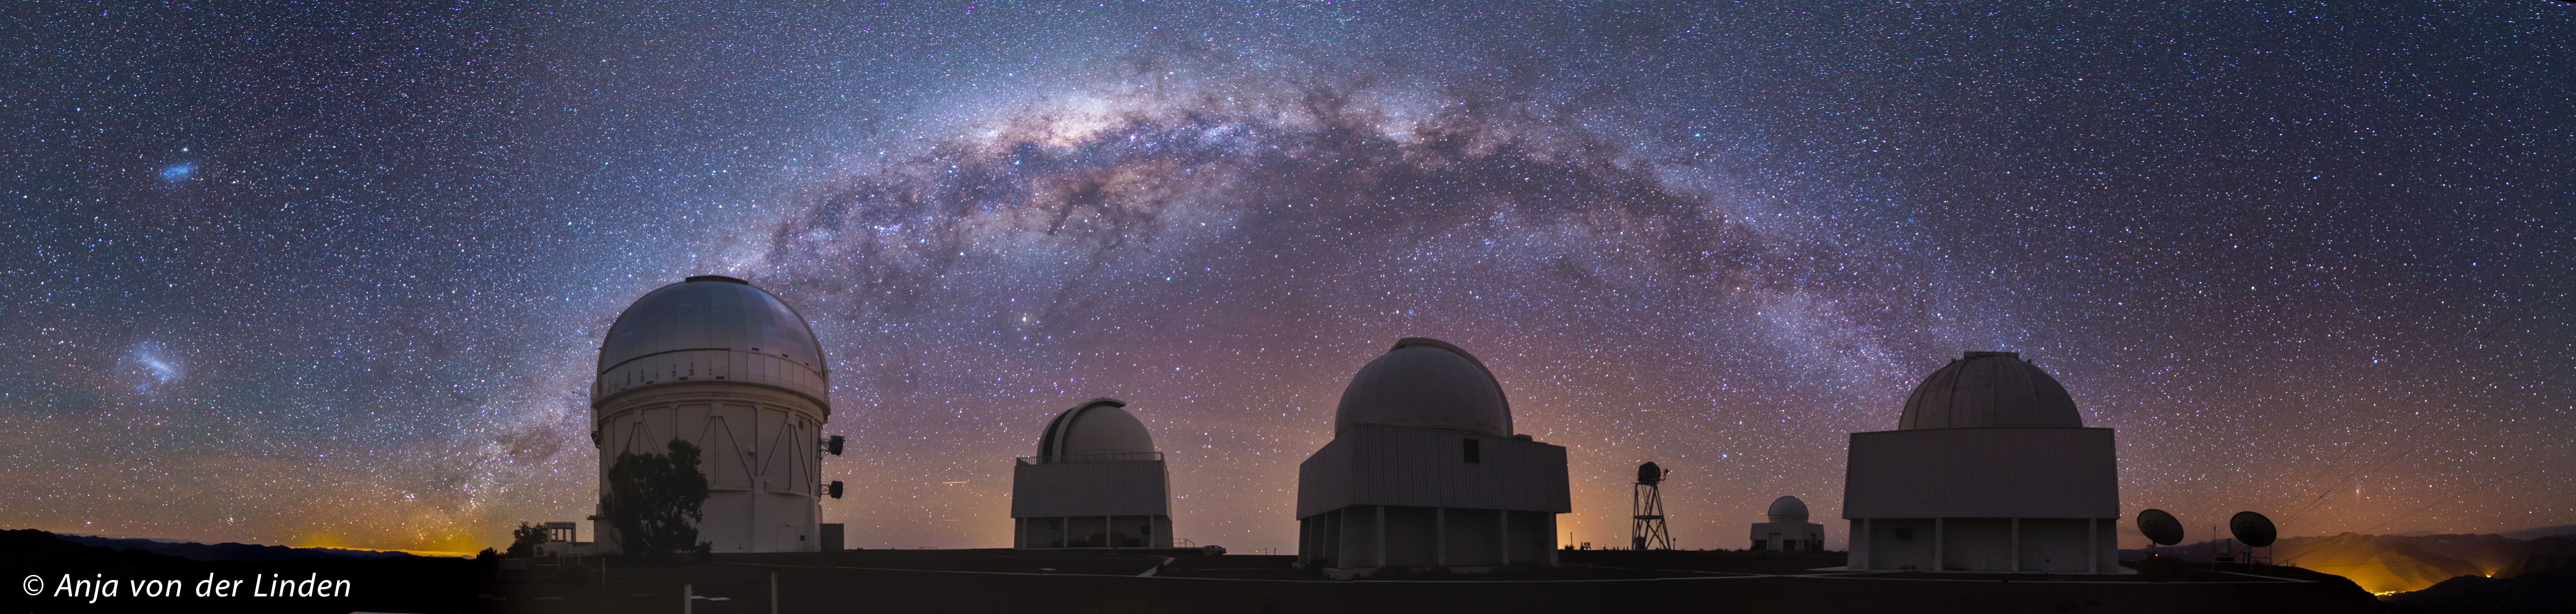

Panorama: Milky Way over CTIO

This stunning image of the Milky Way arching over CTIO was taken from the eastern edge of the observatory, looking West (and South and North). The panorama shows the central and brightest part of the Milky Way. The bright objects on the left are the two Magellanic Clouds; the Andromeda Galaxy is visible on the right, just above the horizon. The green and red stripes in the sky are from airglow; the orange domes are from light pollution.

Credit: Anja von der Linden